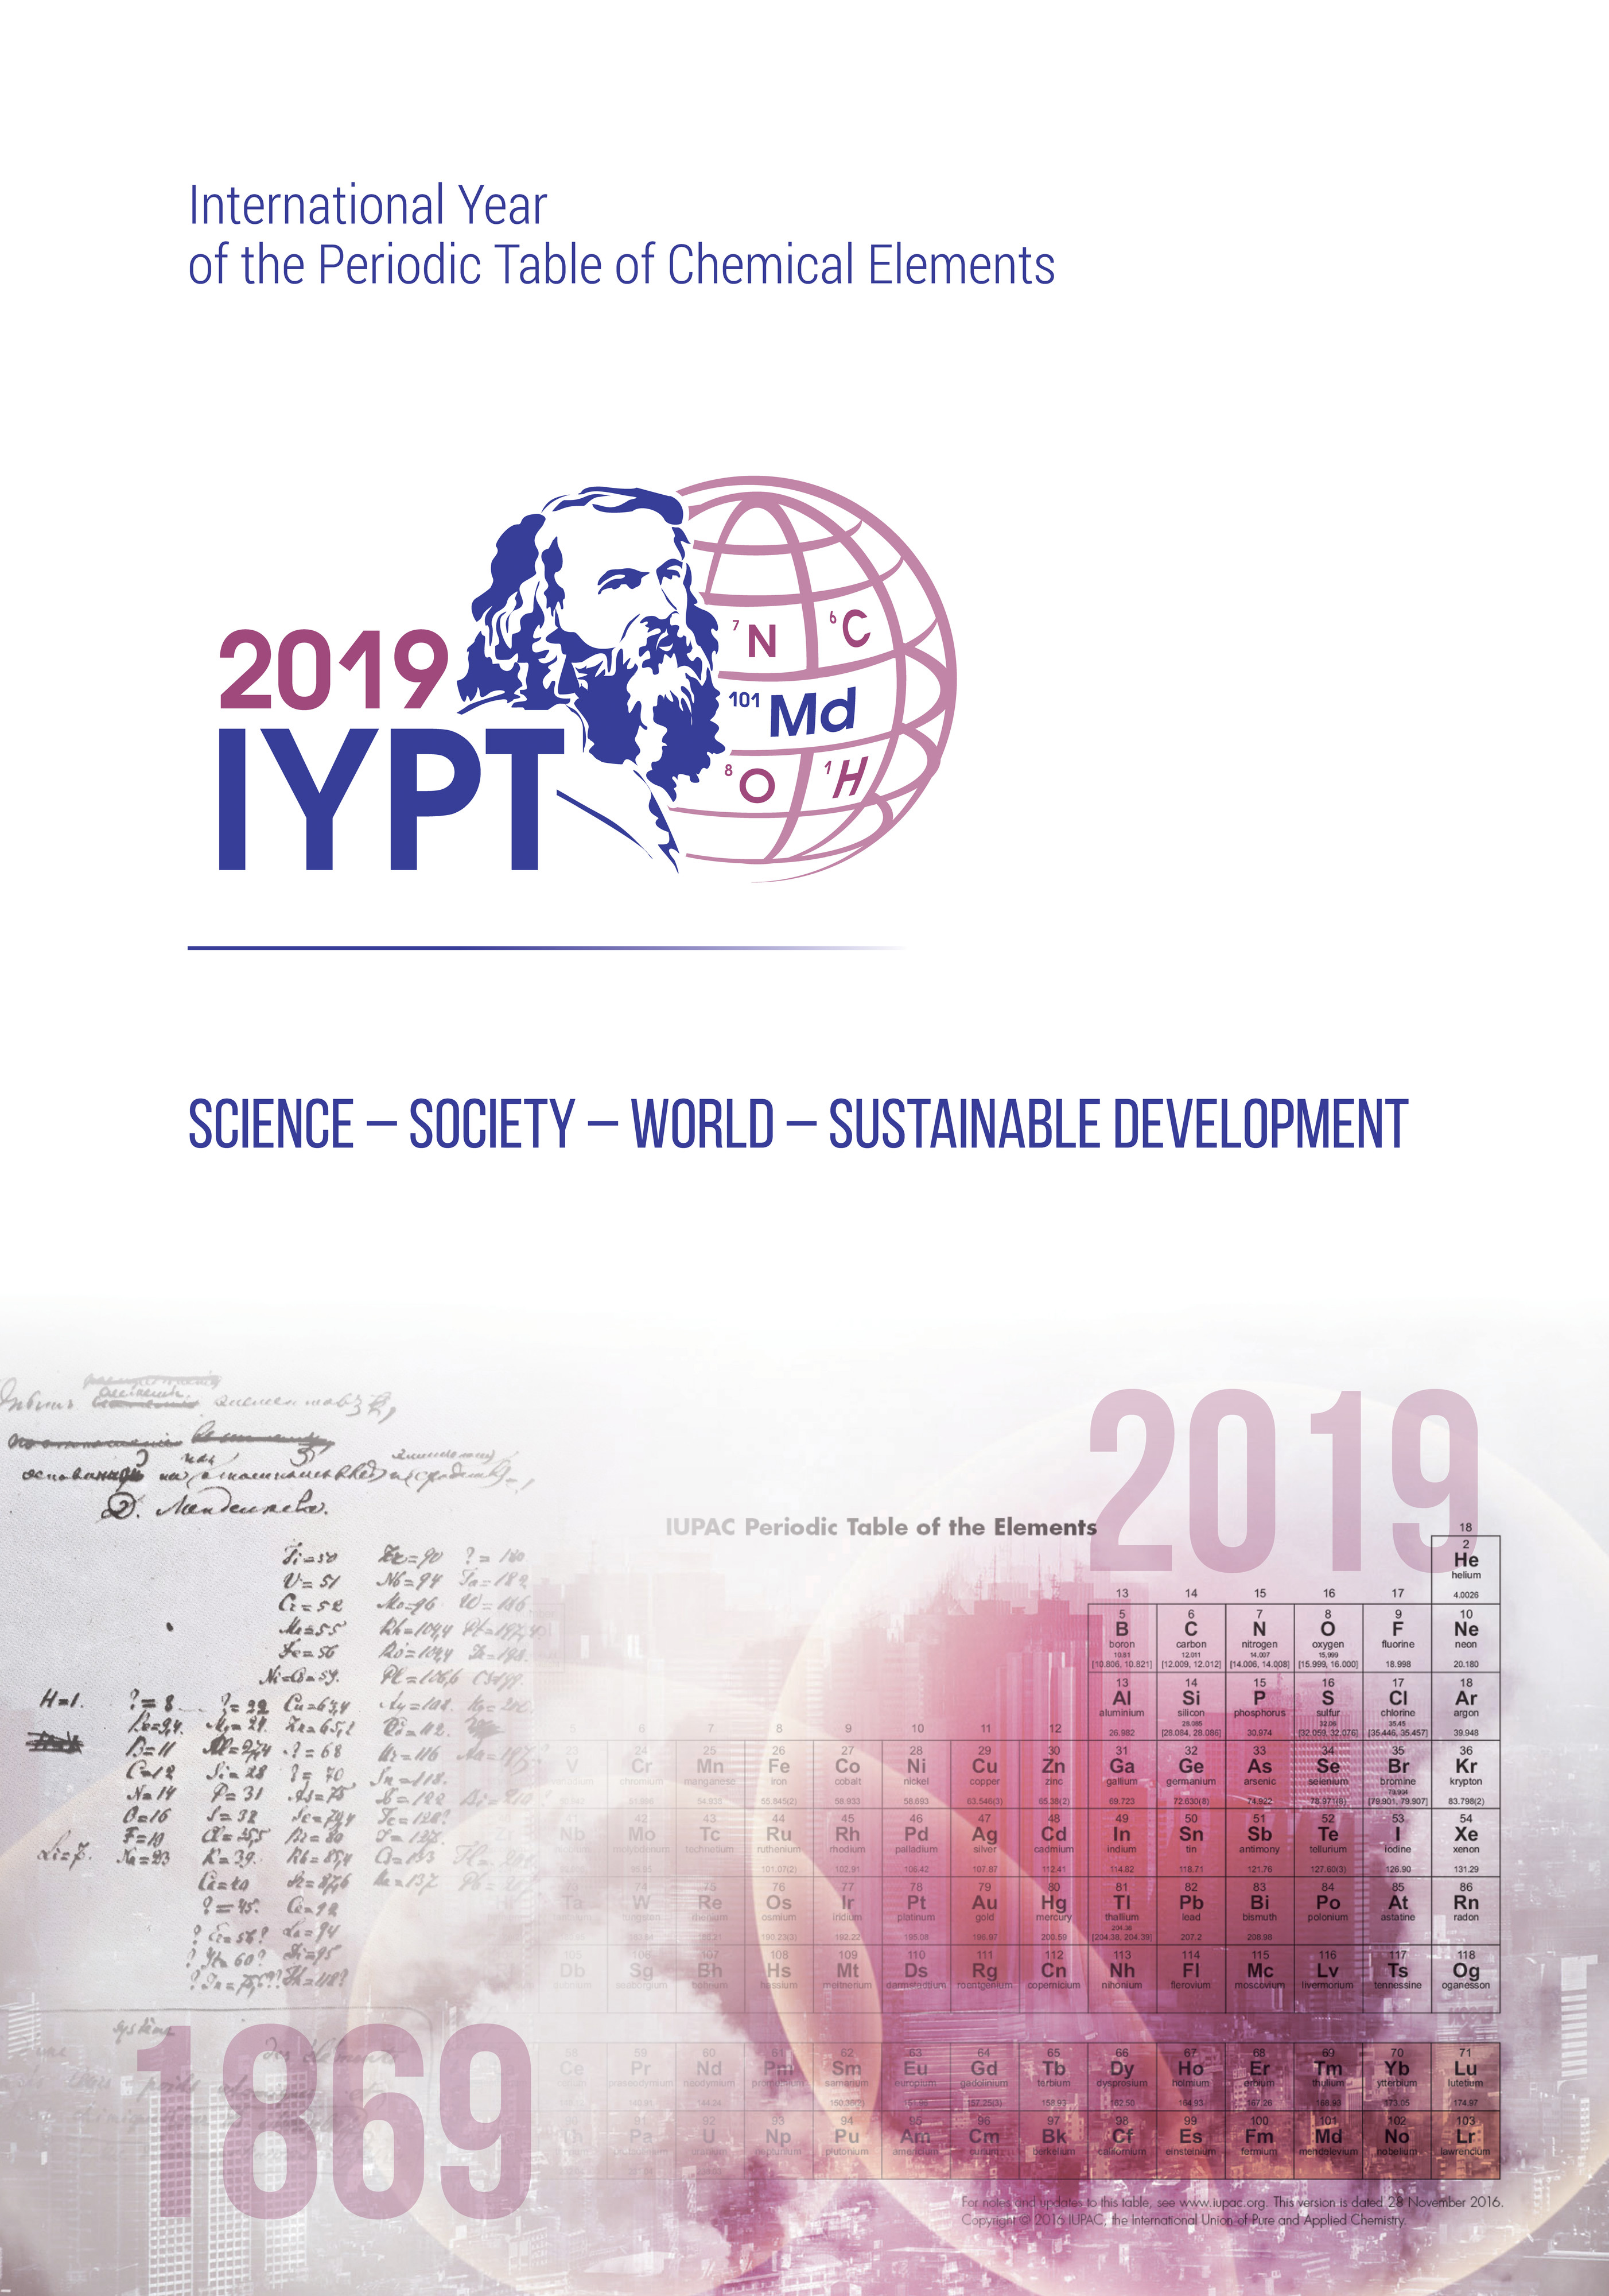

International Year of the Periodic Table of Chemical Elements

Credit: IAU